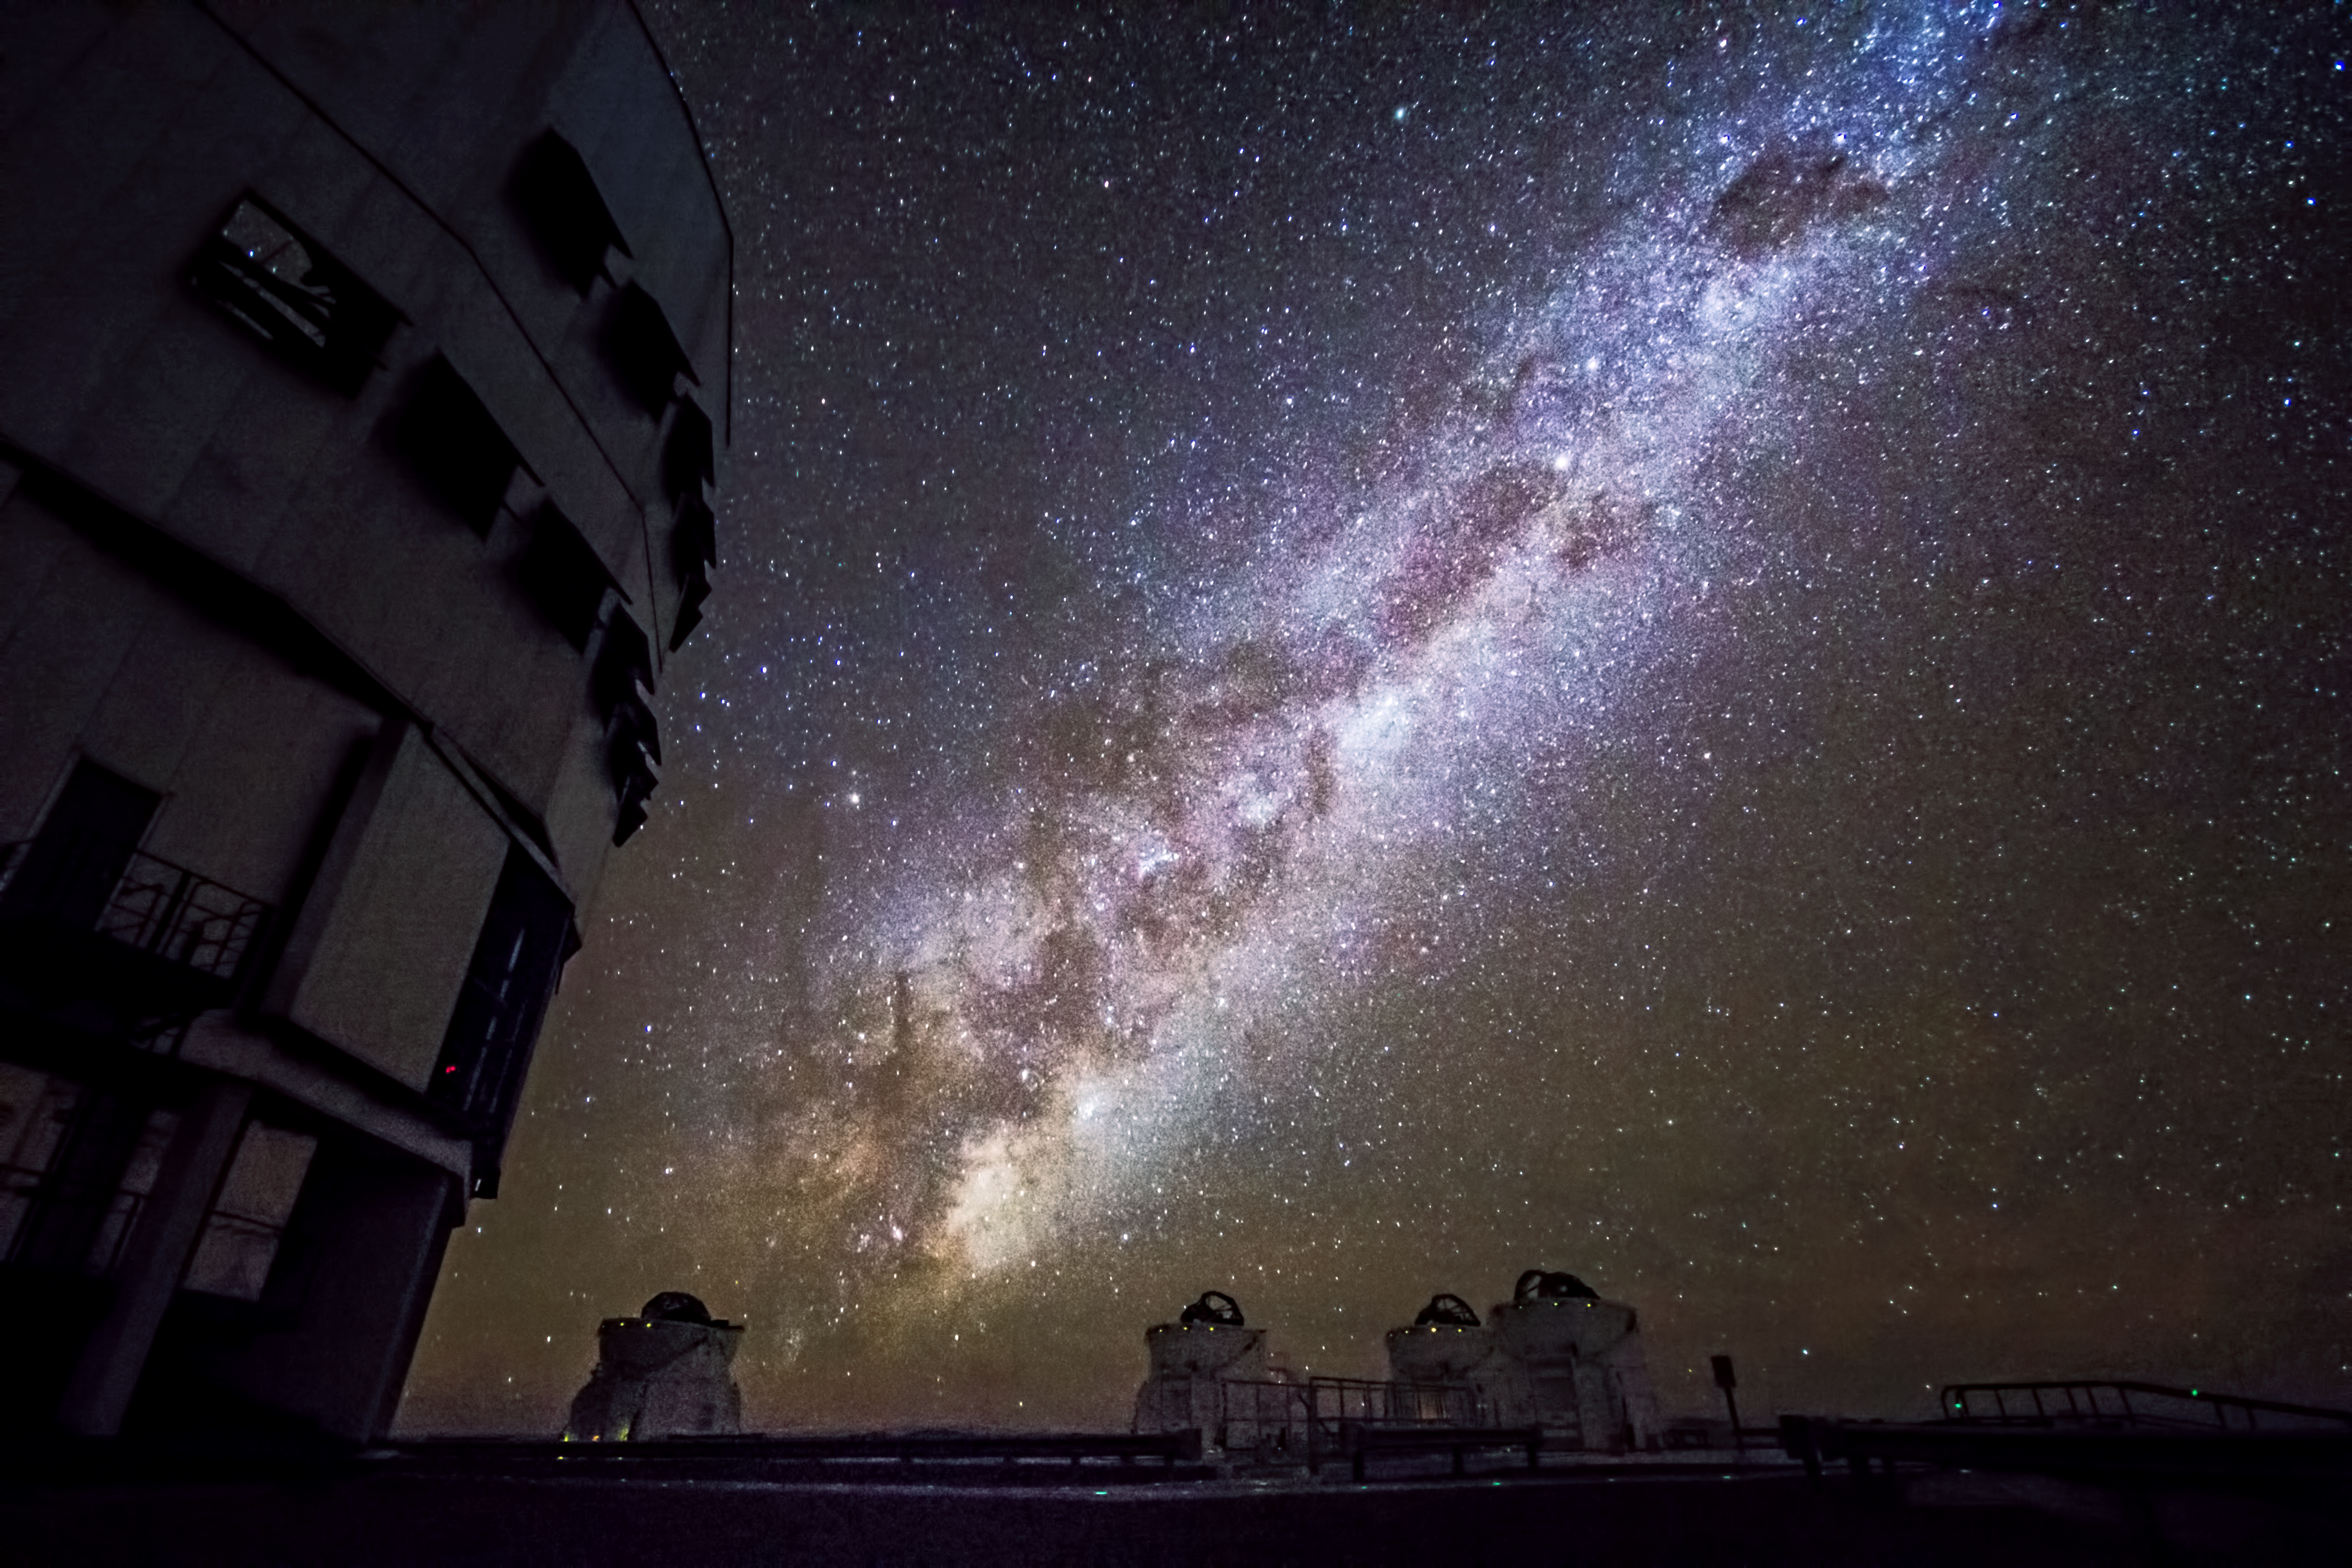

VLT and the Milky Way

The Milky Way shines in its full splendor above the Very Large Telescope (VLT) which sits atop Cerro Paranal in Chile. Set back in the image are the VLT's Auxiliary Telescopes and on the left looms one of its large Unit Telescopes.

Credit: Grant Tremblay/ESO